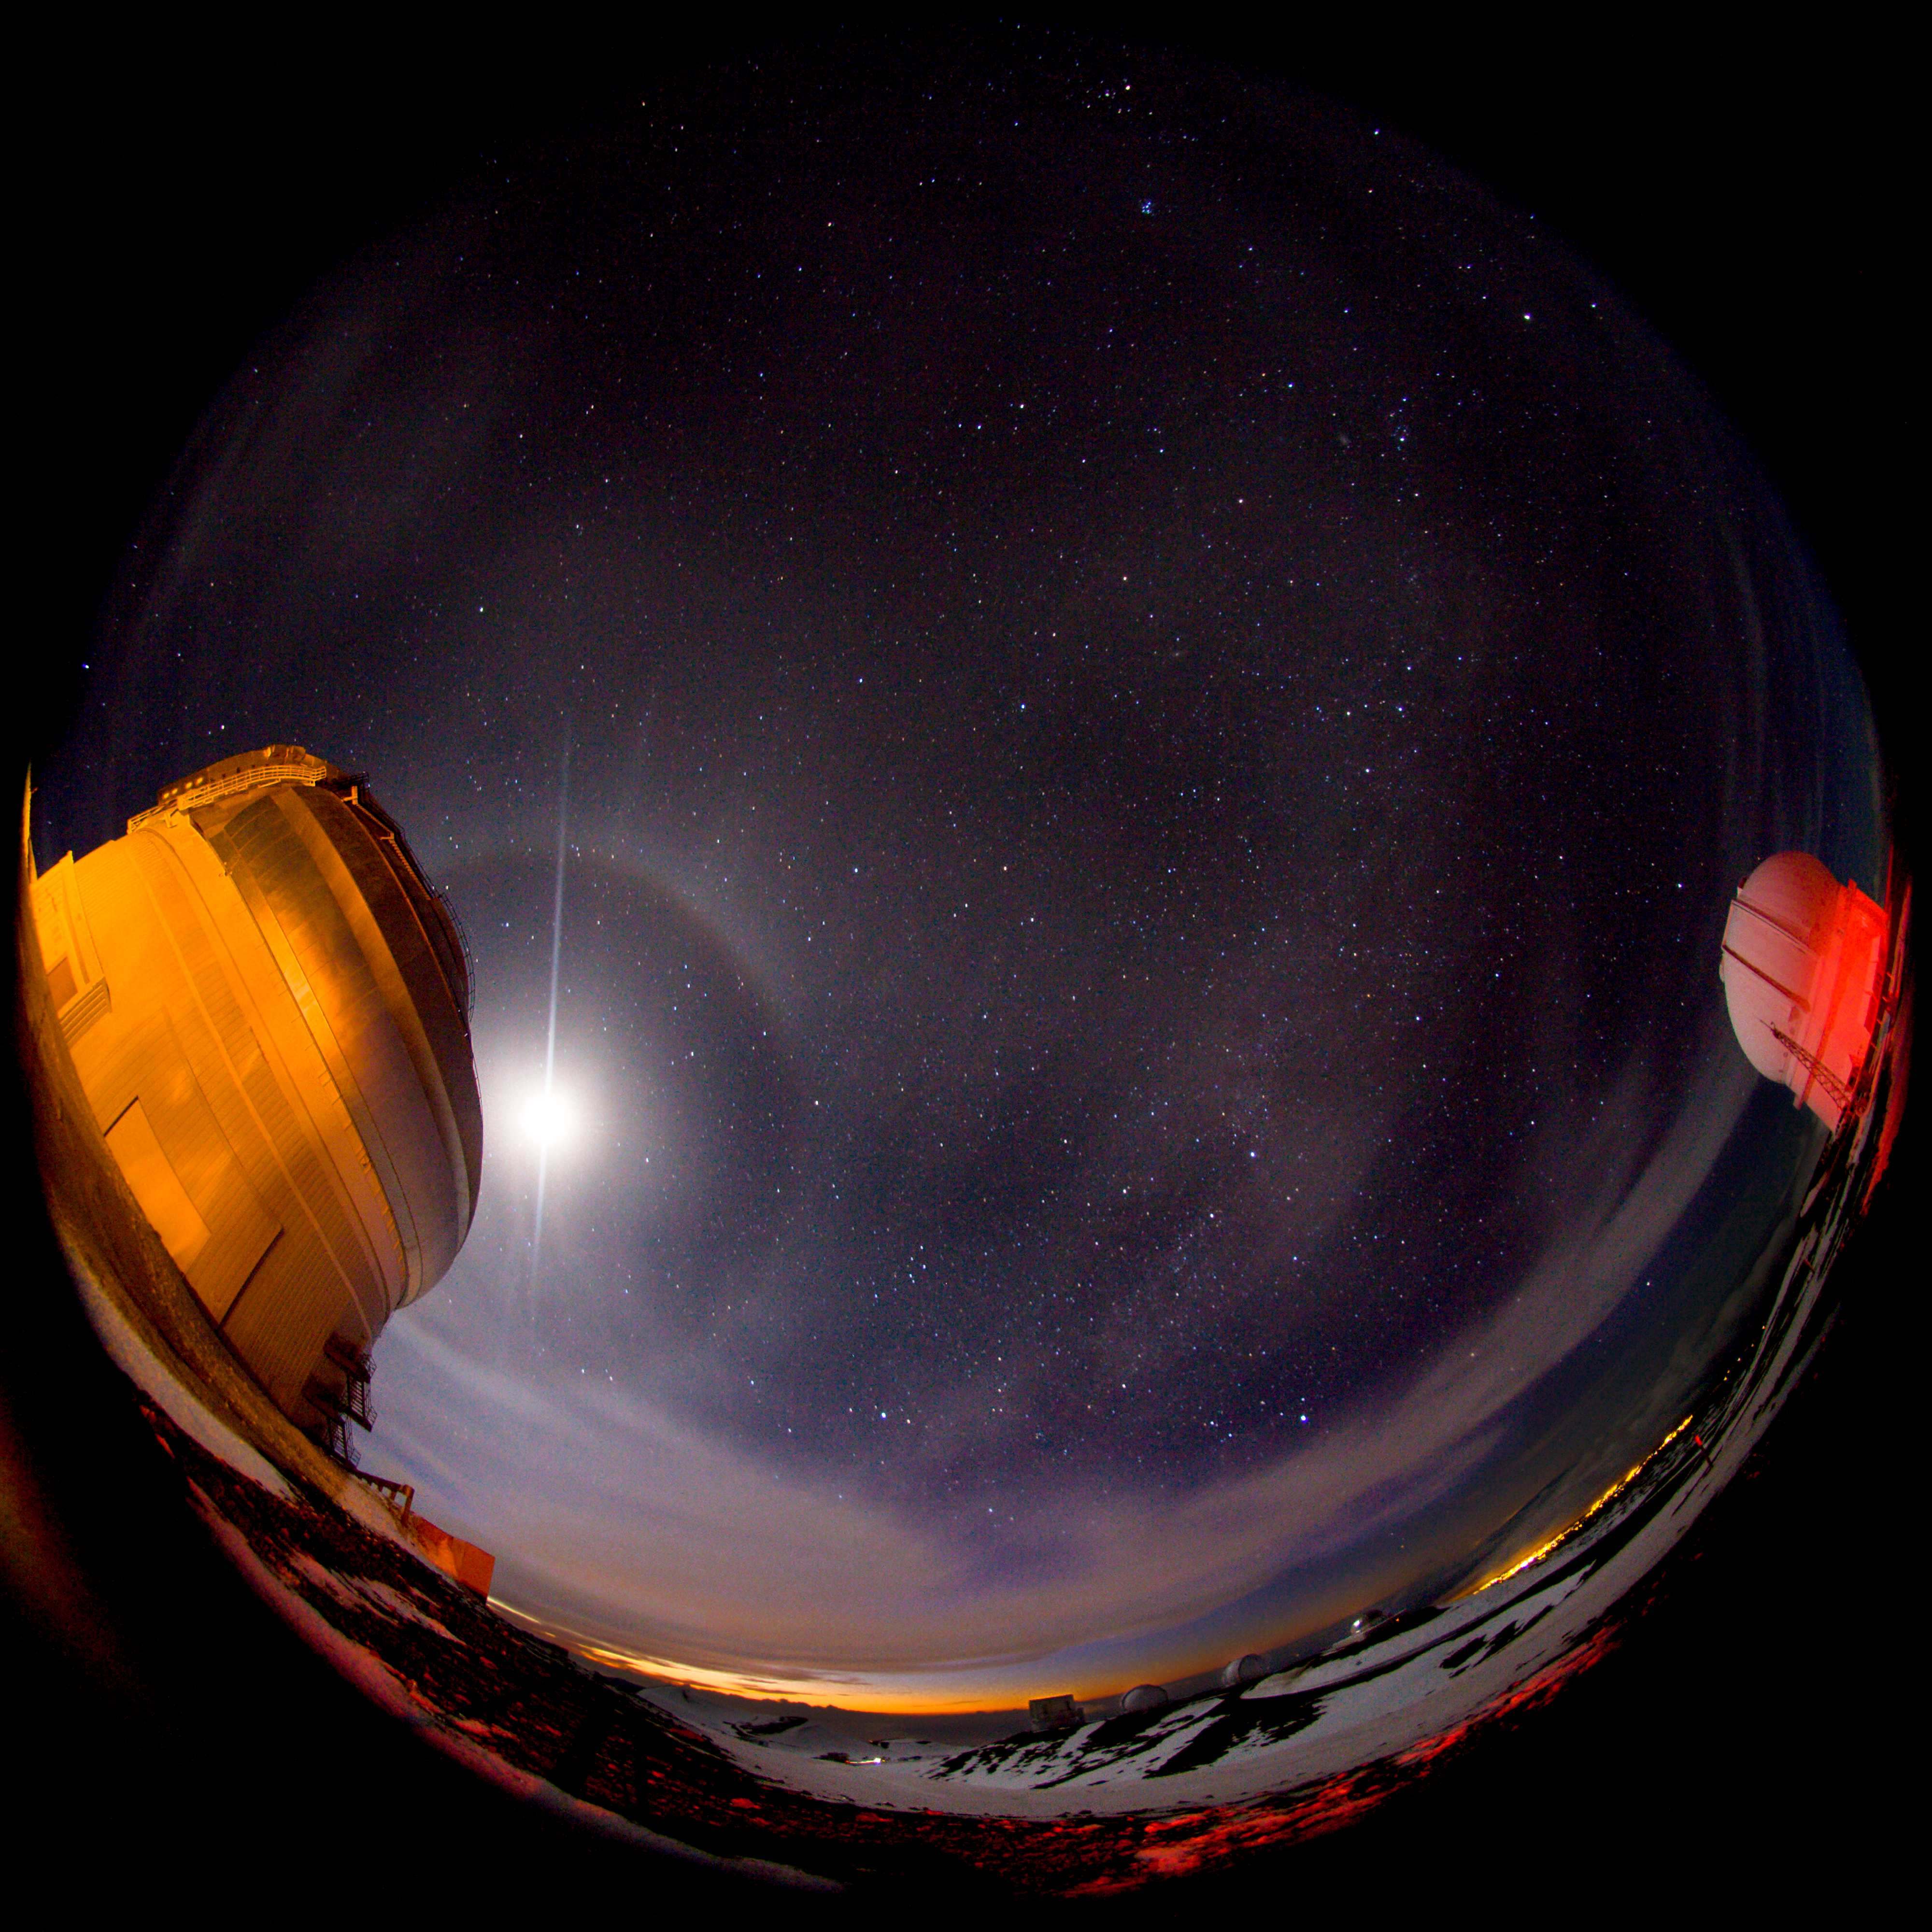

Moon over Gemini North Fish Eye View

The full moon rises over Gemini on the left and break lights from a passing car bathe the Canada France Hawaii Telescope in red light in this fish eye view from outside the observatories on Mauna Kea. In the distance you can just make out the forms of the Keck Observatory domes as well as the Subaru Observatory of Japan and the NASA Infrared Telescope Facility.

Credit: International Gemini Observatory